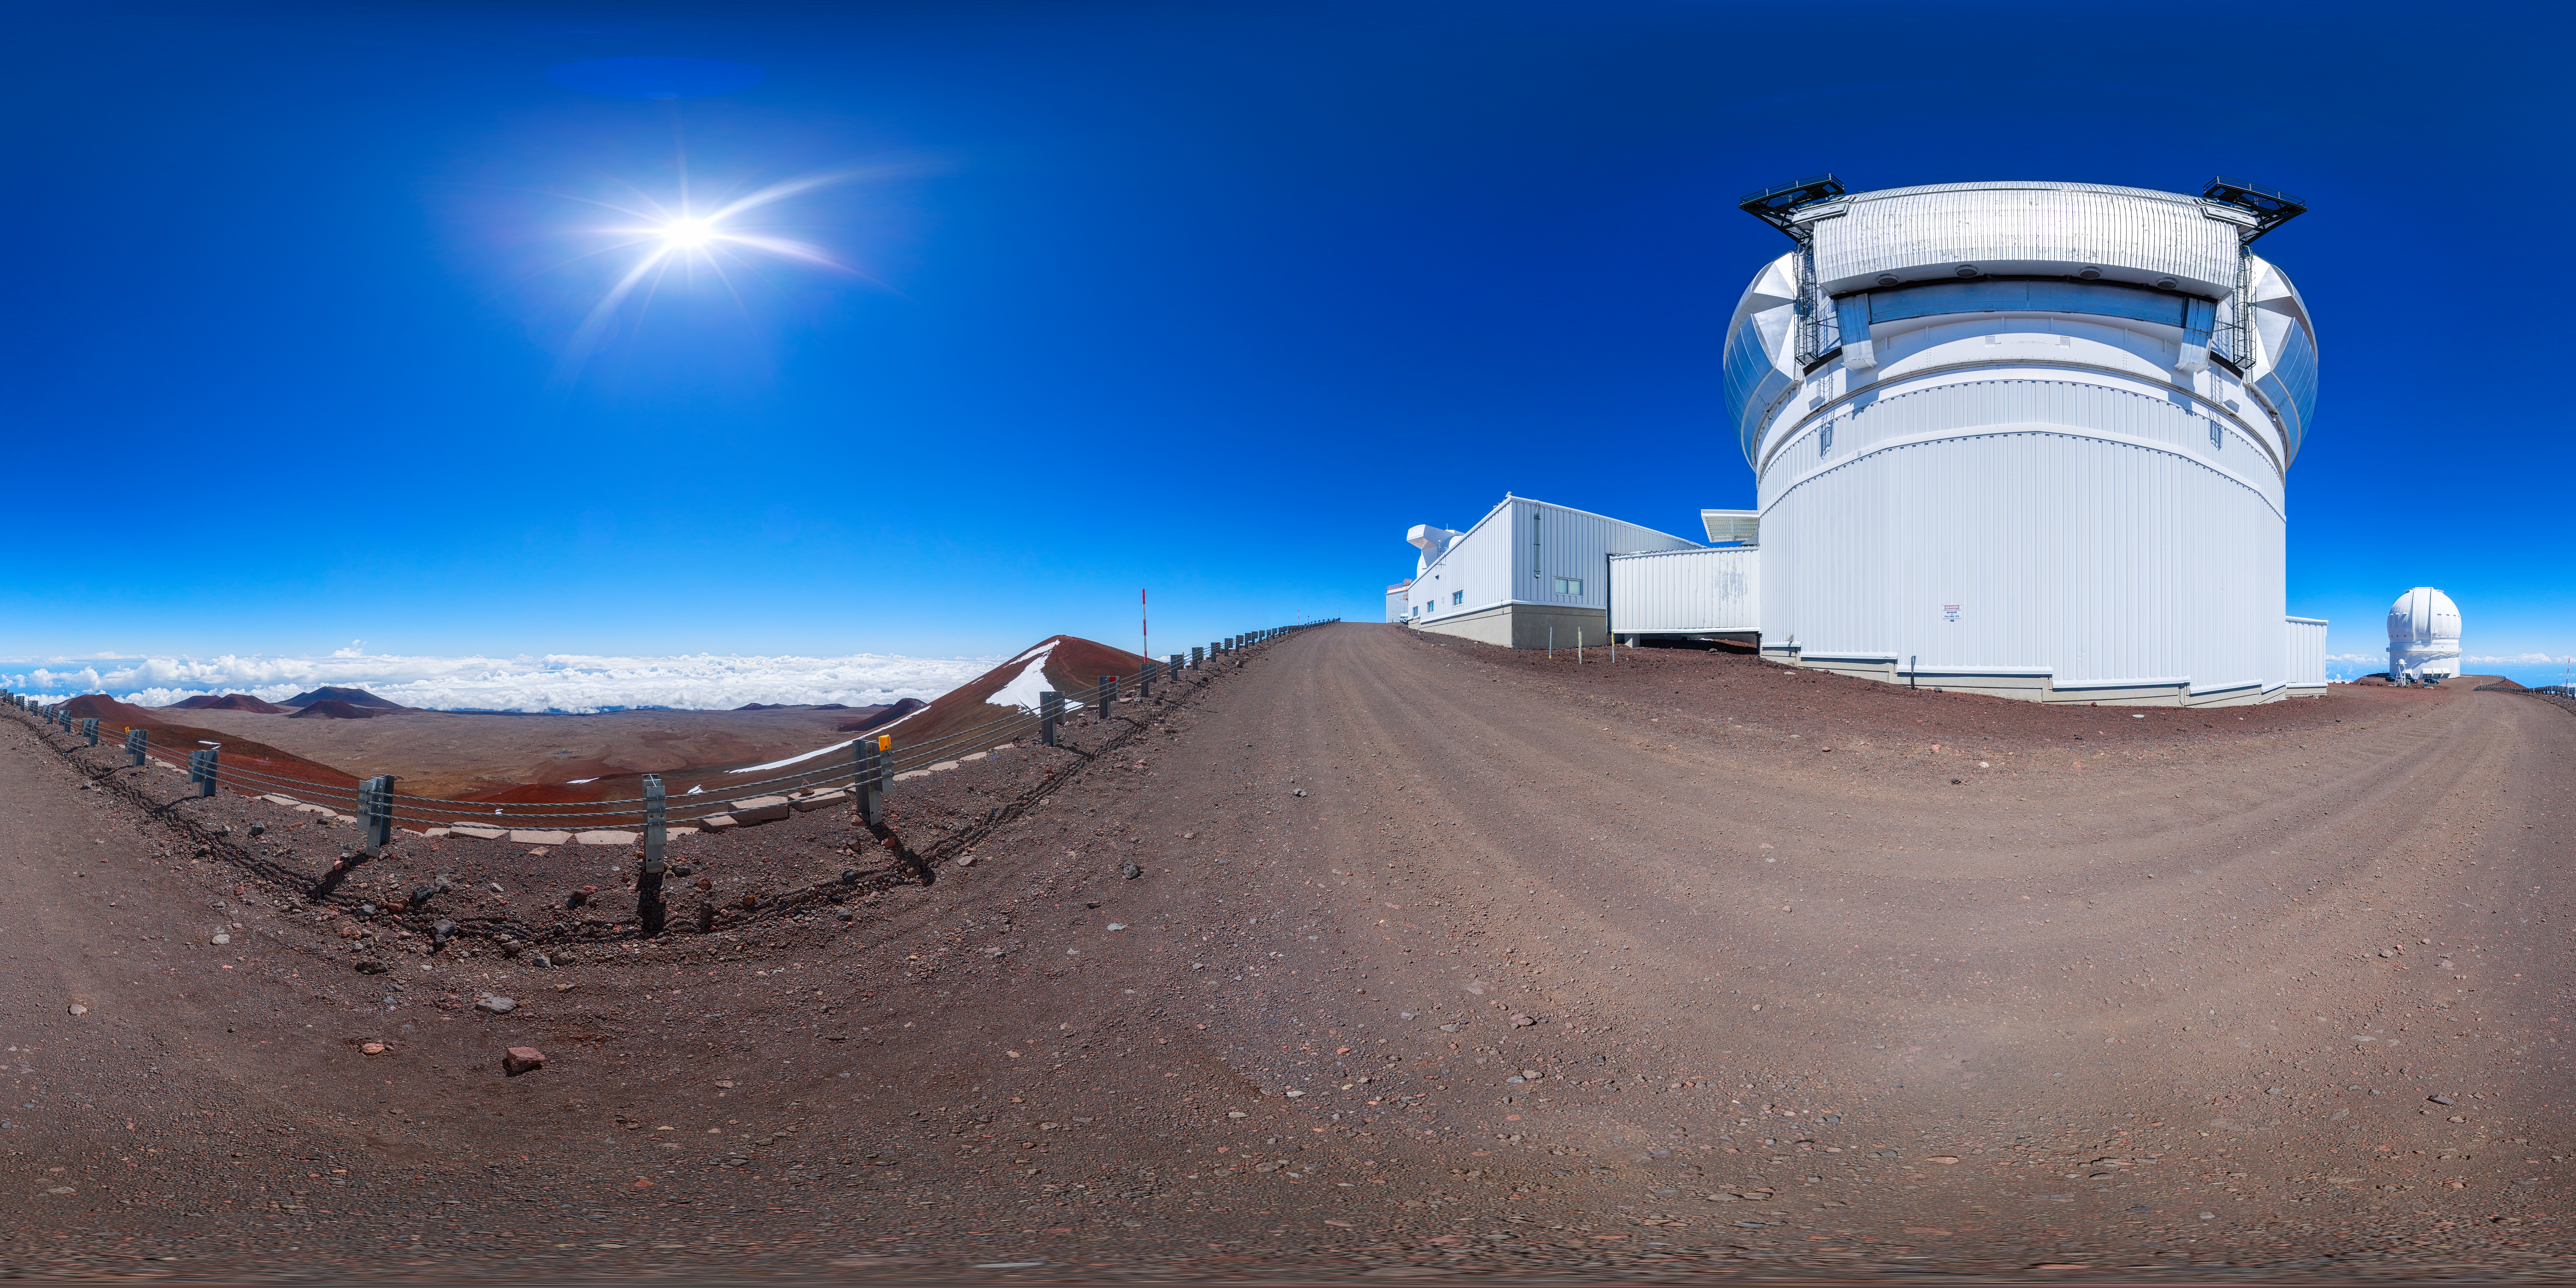

Gemini North 360 Outside

A panoramic view of the Gemini North telescope, part of the International Gemini Observatory, a program of NSF NOIRLab.

Credit: NOIRLab/AURA/NSF/P. Horálek